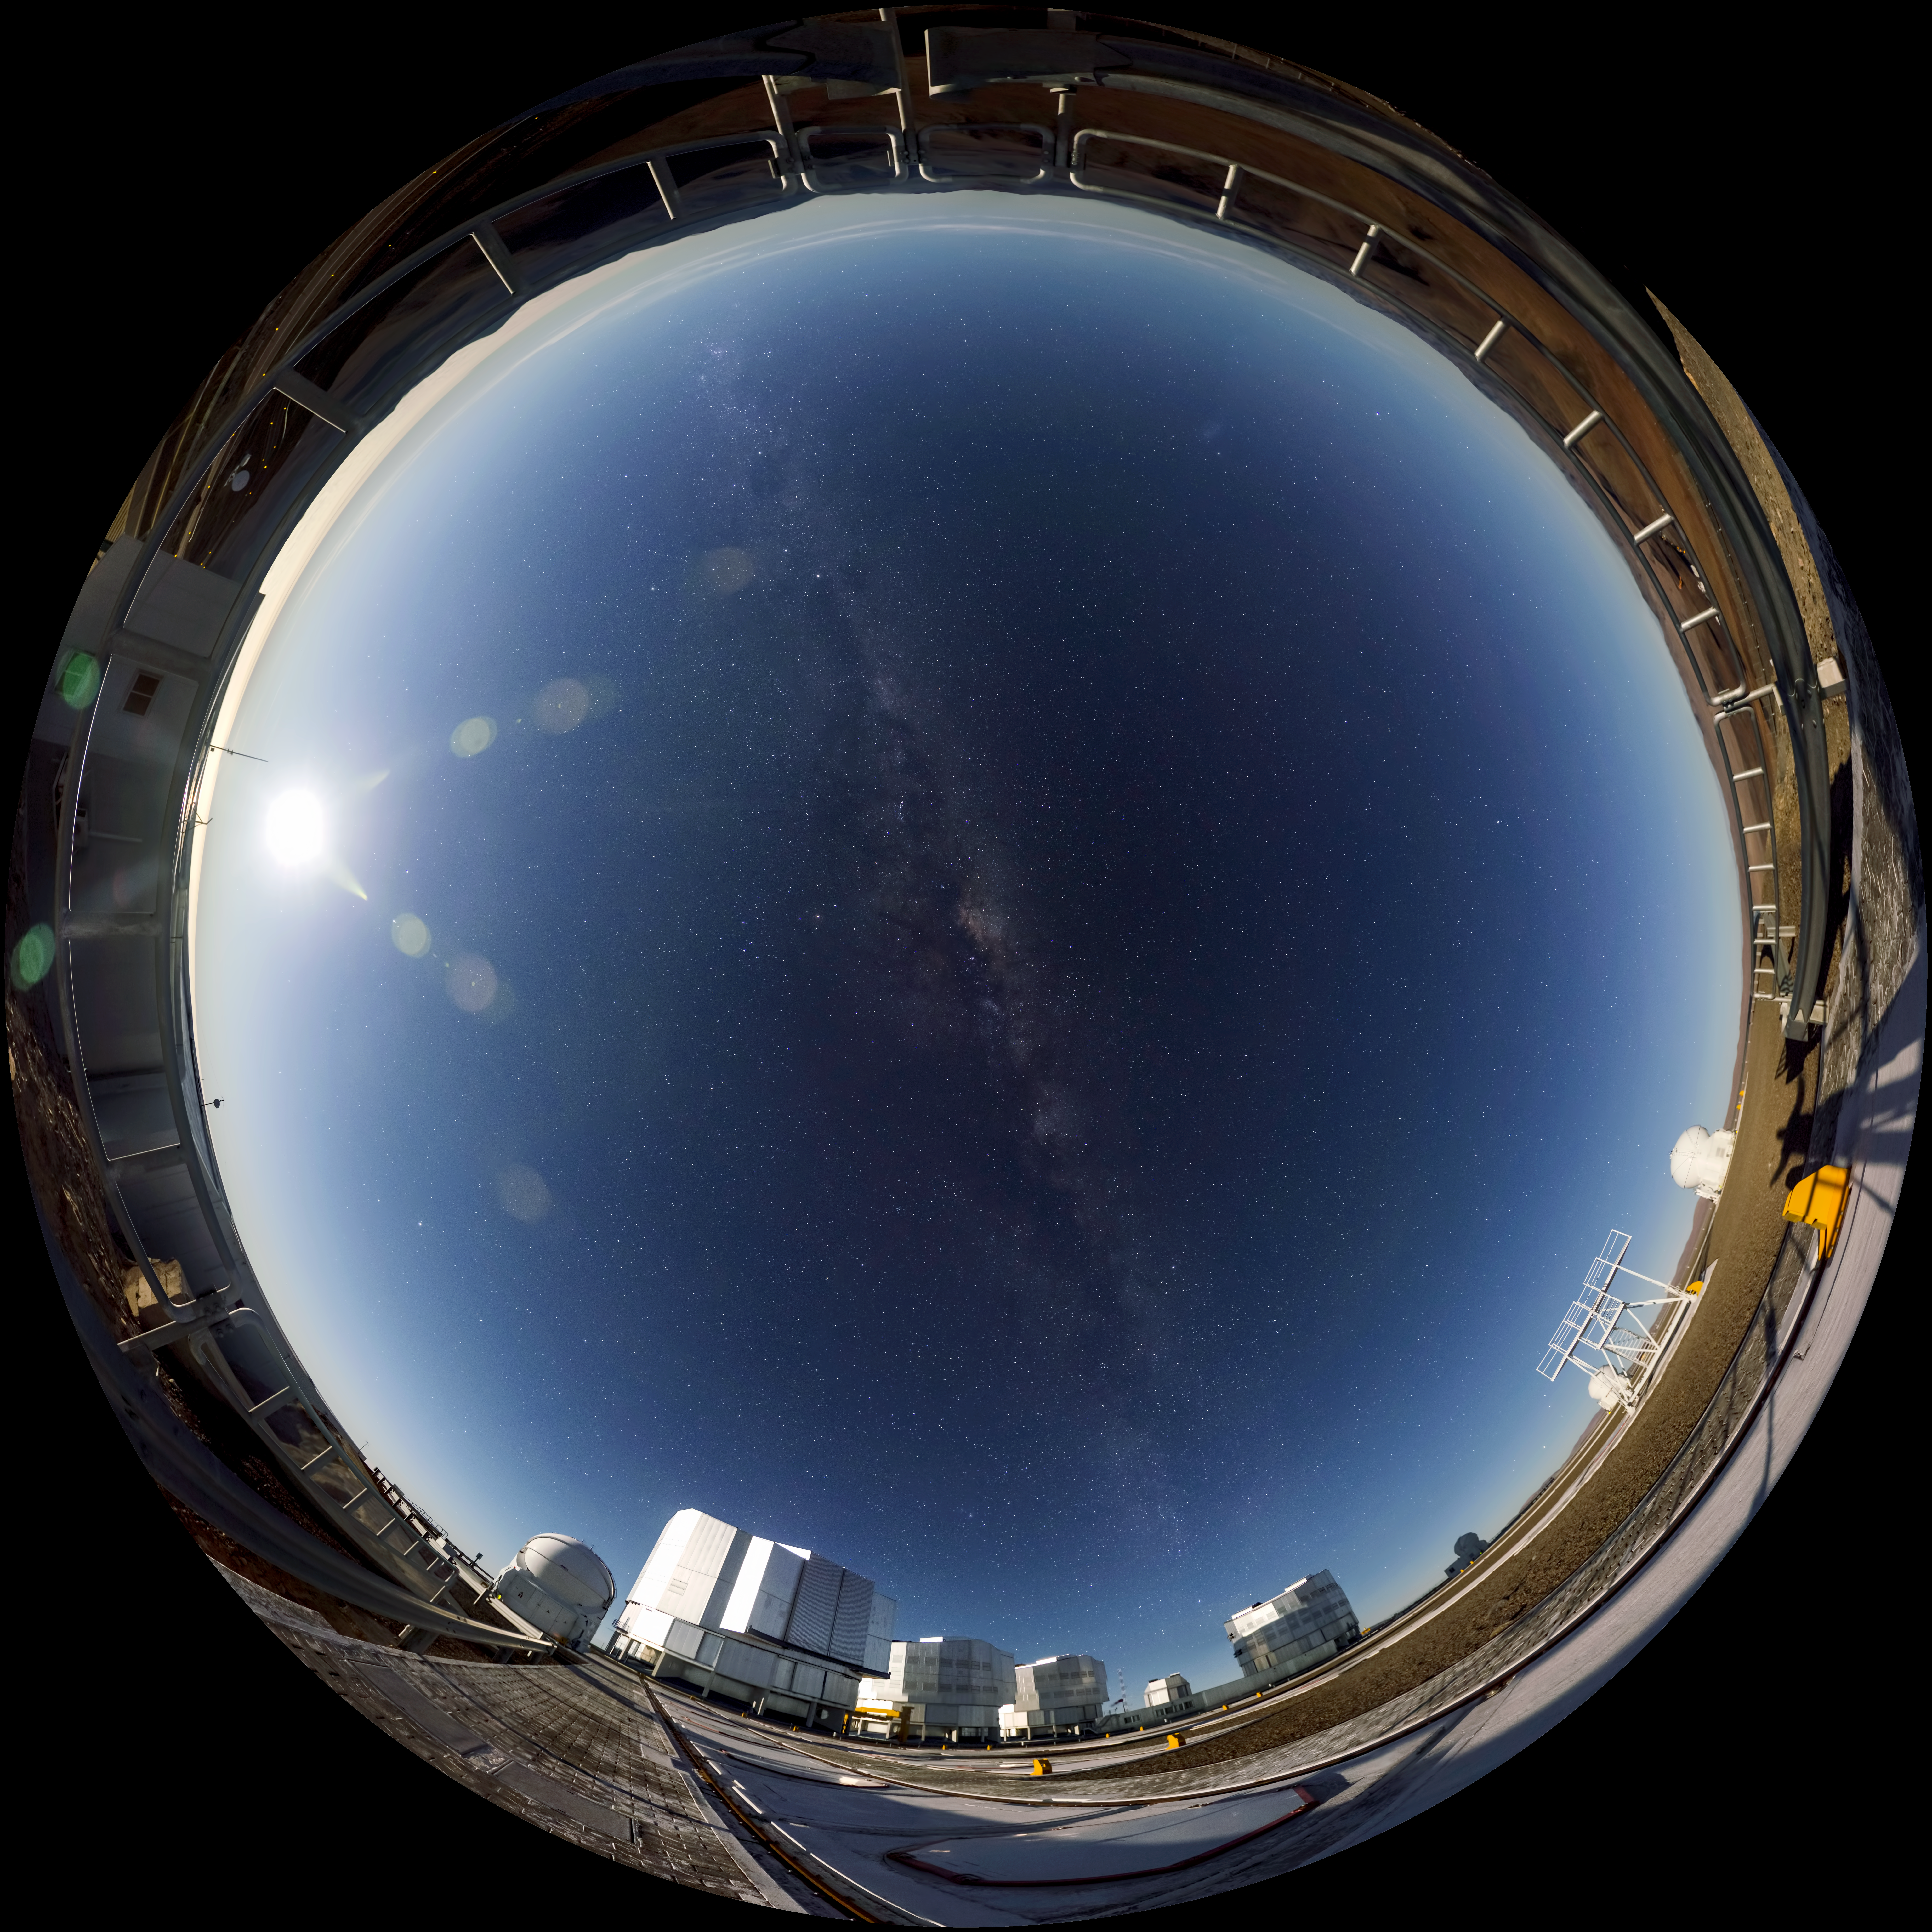

VLT at night

Beautiful panorama image of the VLT taken at night.

Credit: ESO/G.Brammer